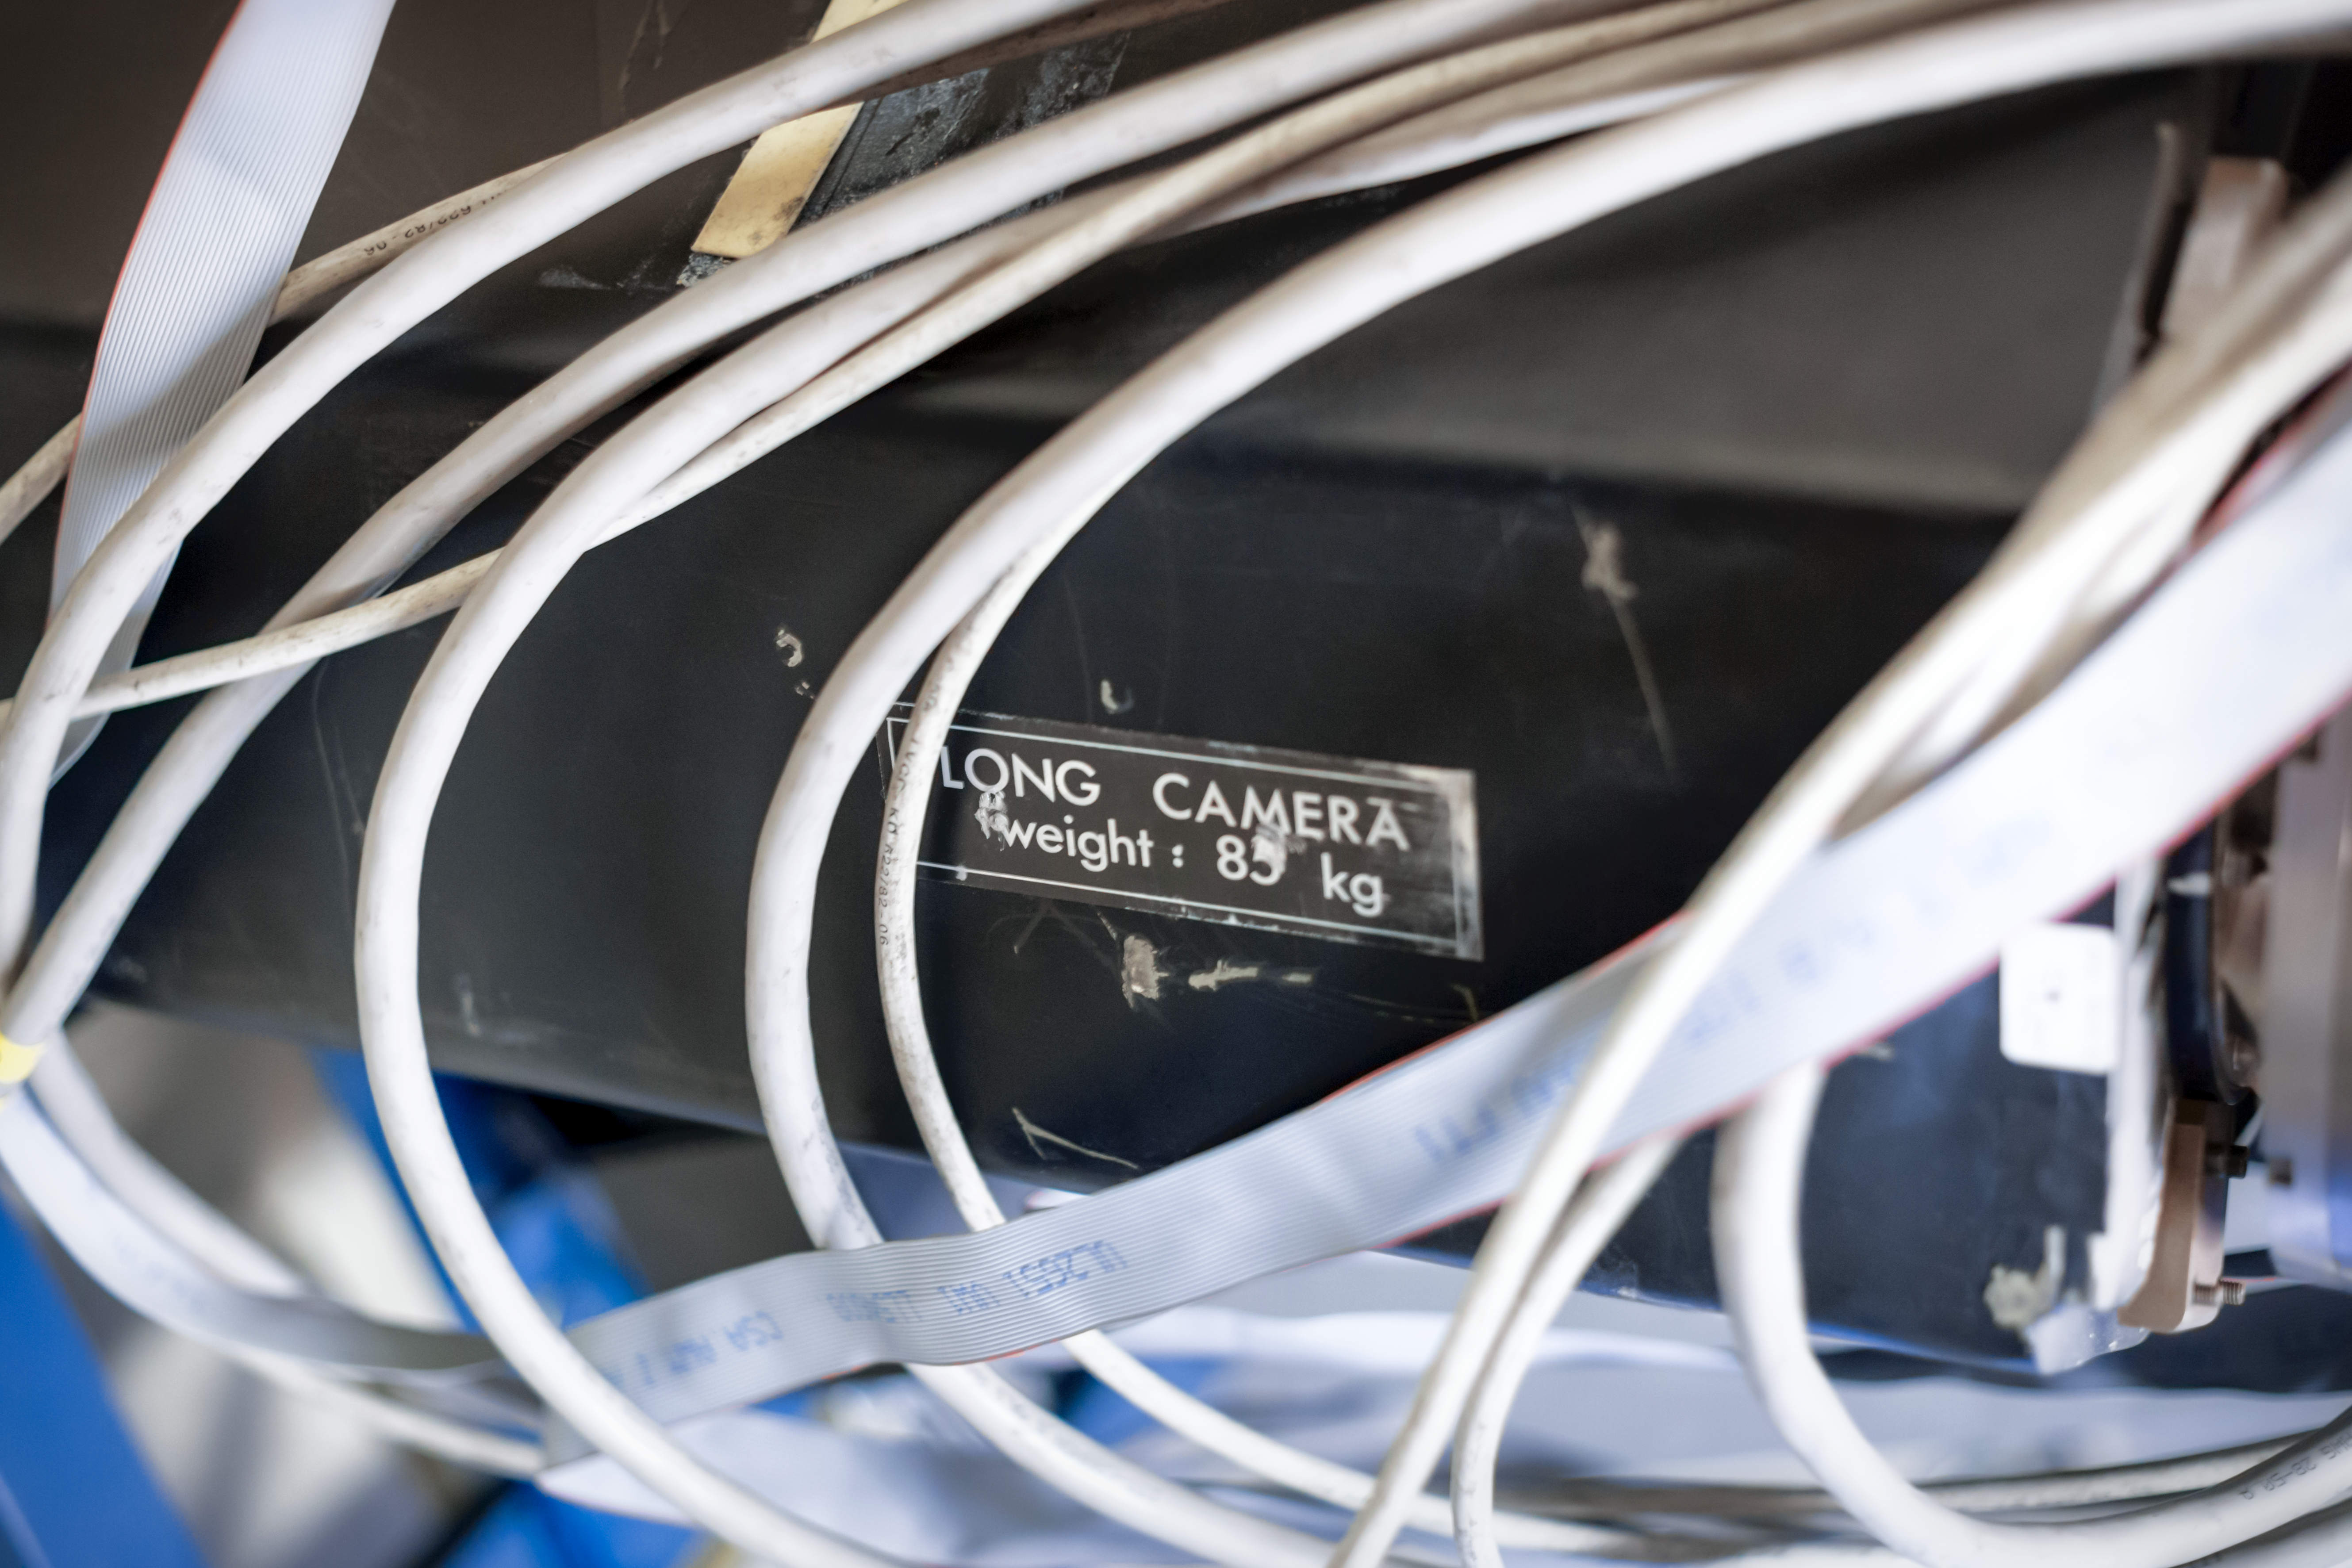

CASPEC's long camera

Detail of the CASPEC instrument at the La Silla Observatory.

Credit: ESO